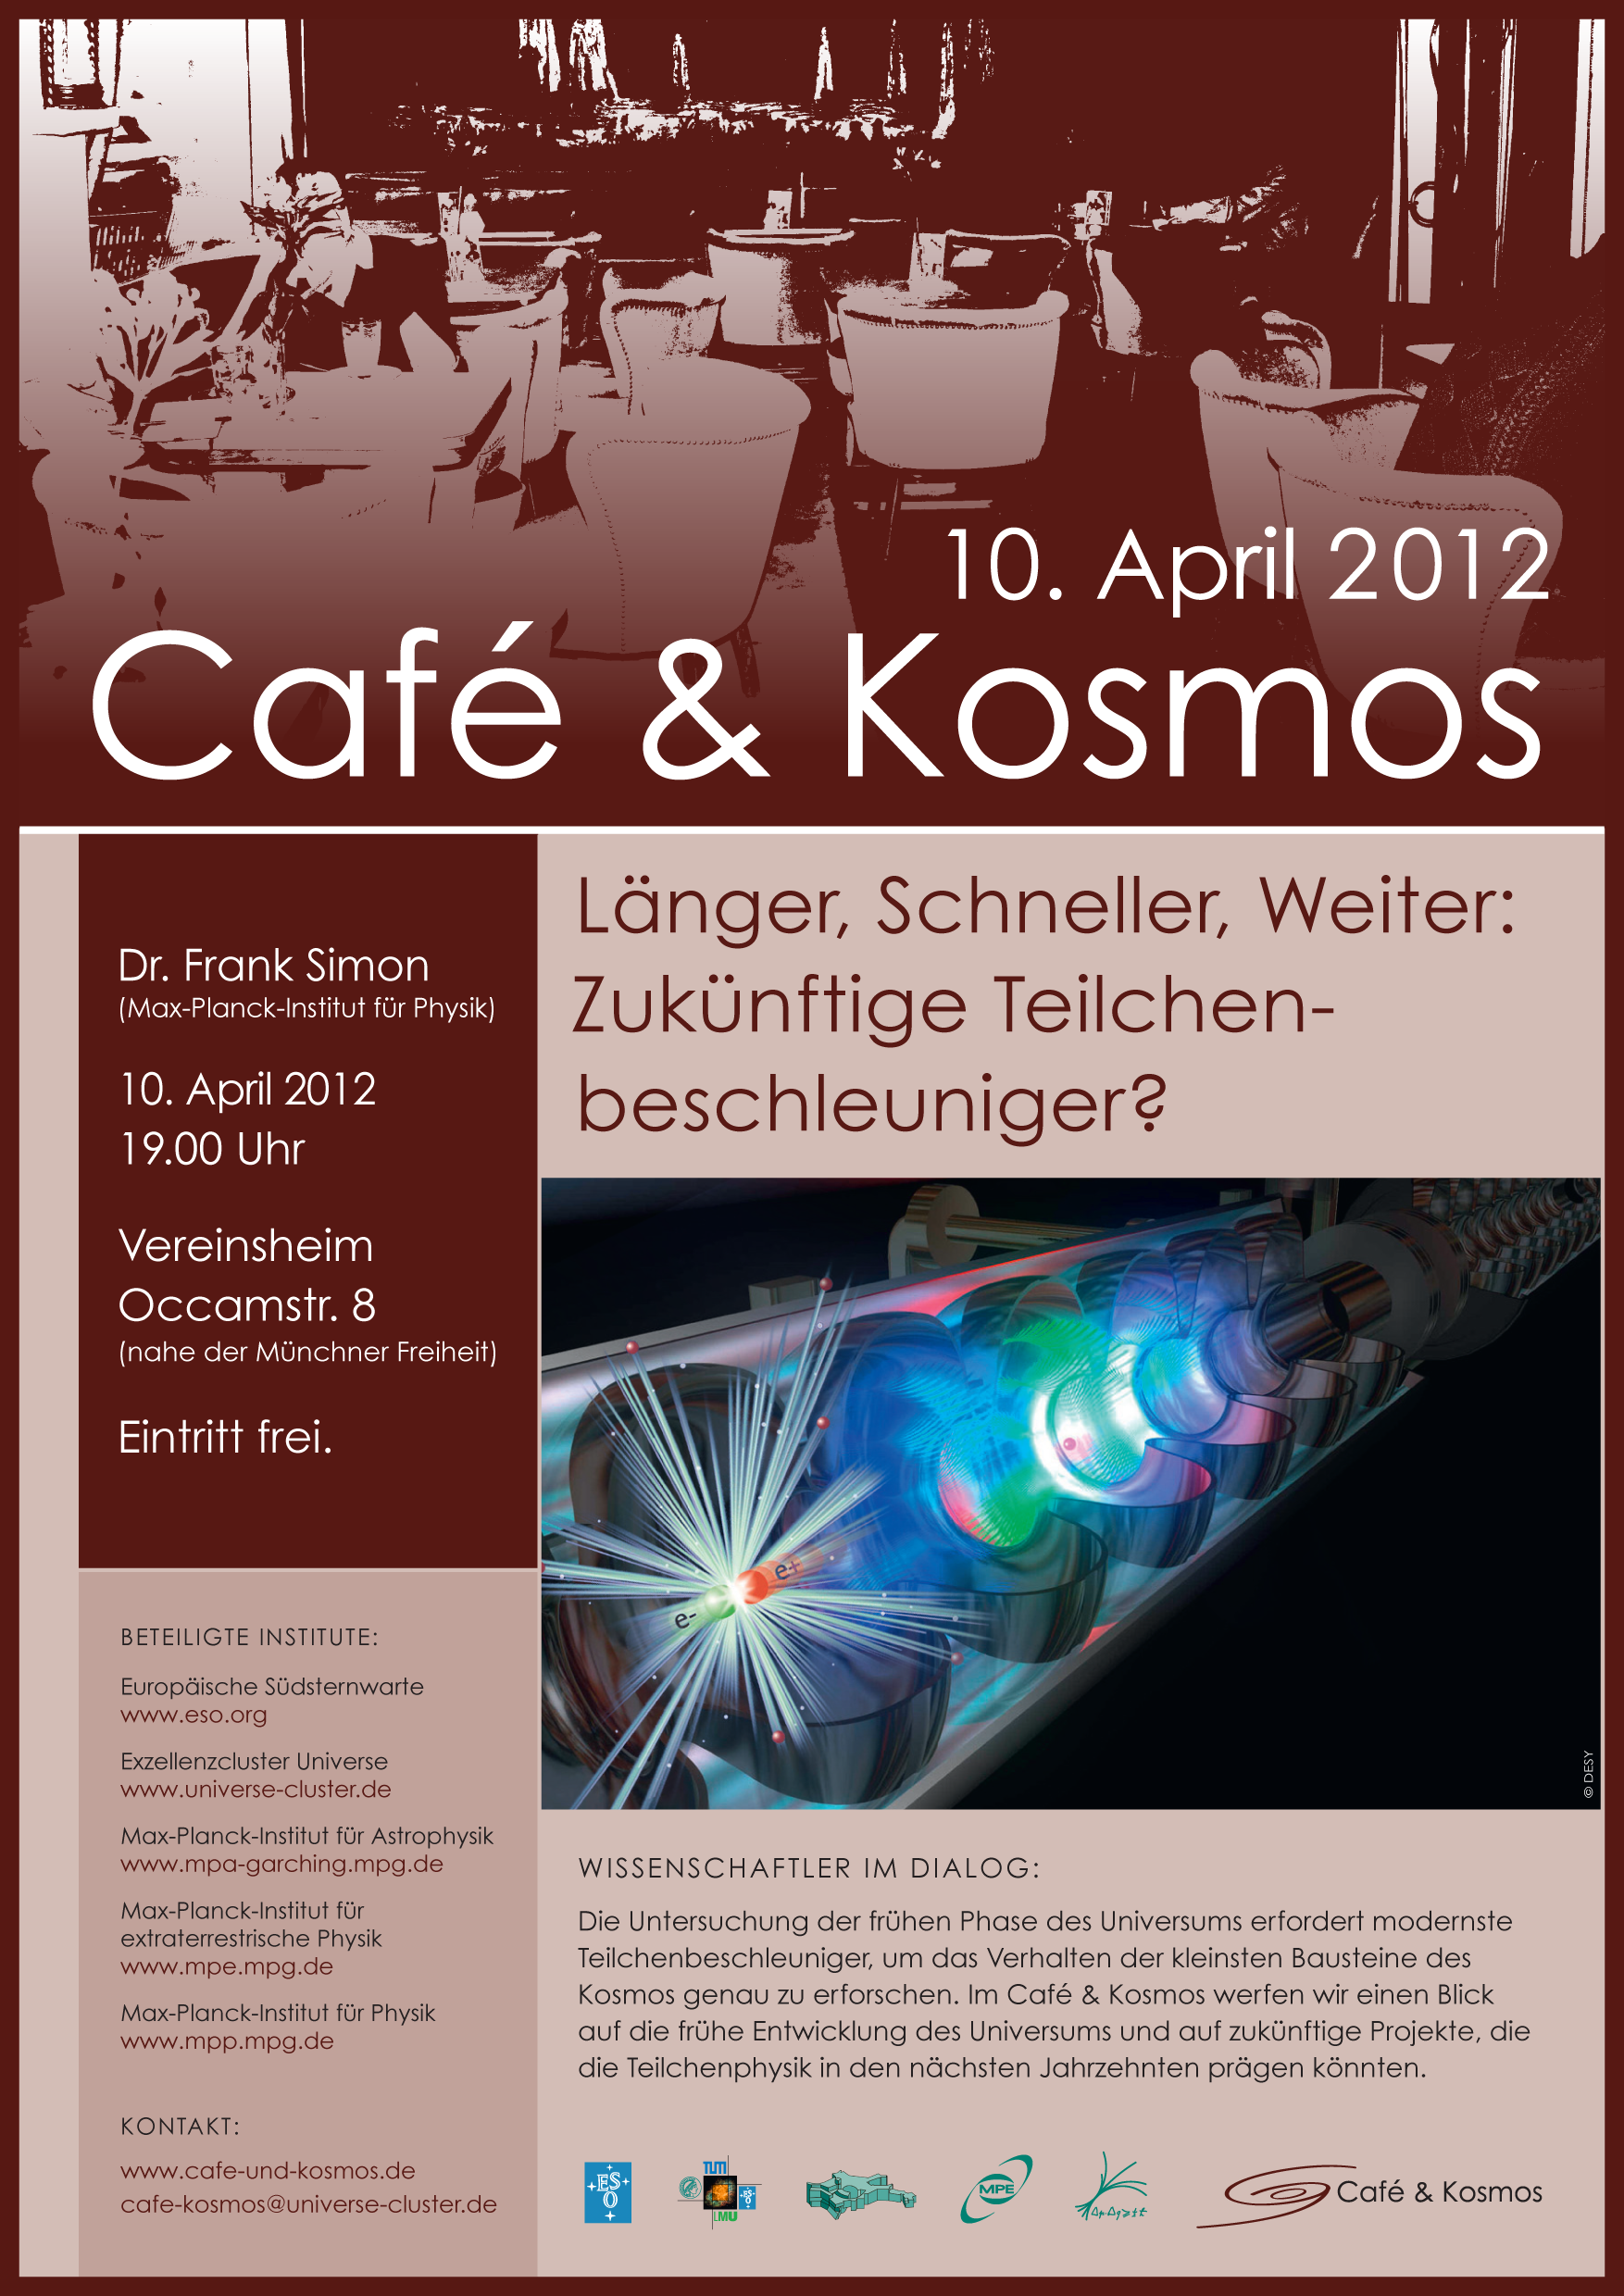

Poster of Café & Kosmos 10 April 2012

For more information about this event, visit: http://www.eso.org/public/events/special-evt/cafe-and-kosmos.html

This product is only available in electronic form.

Credit: Café & Kosmos